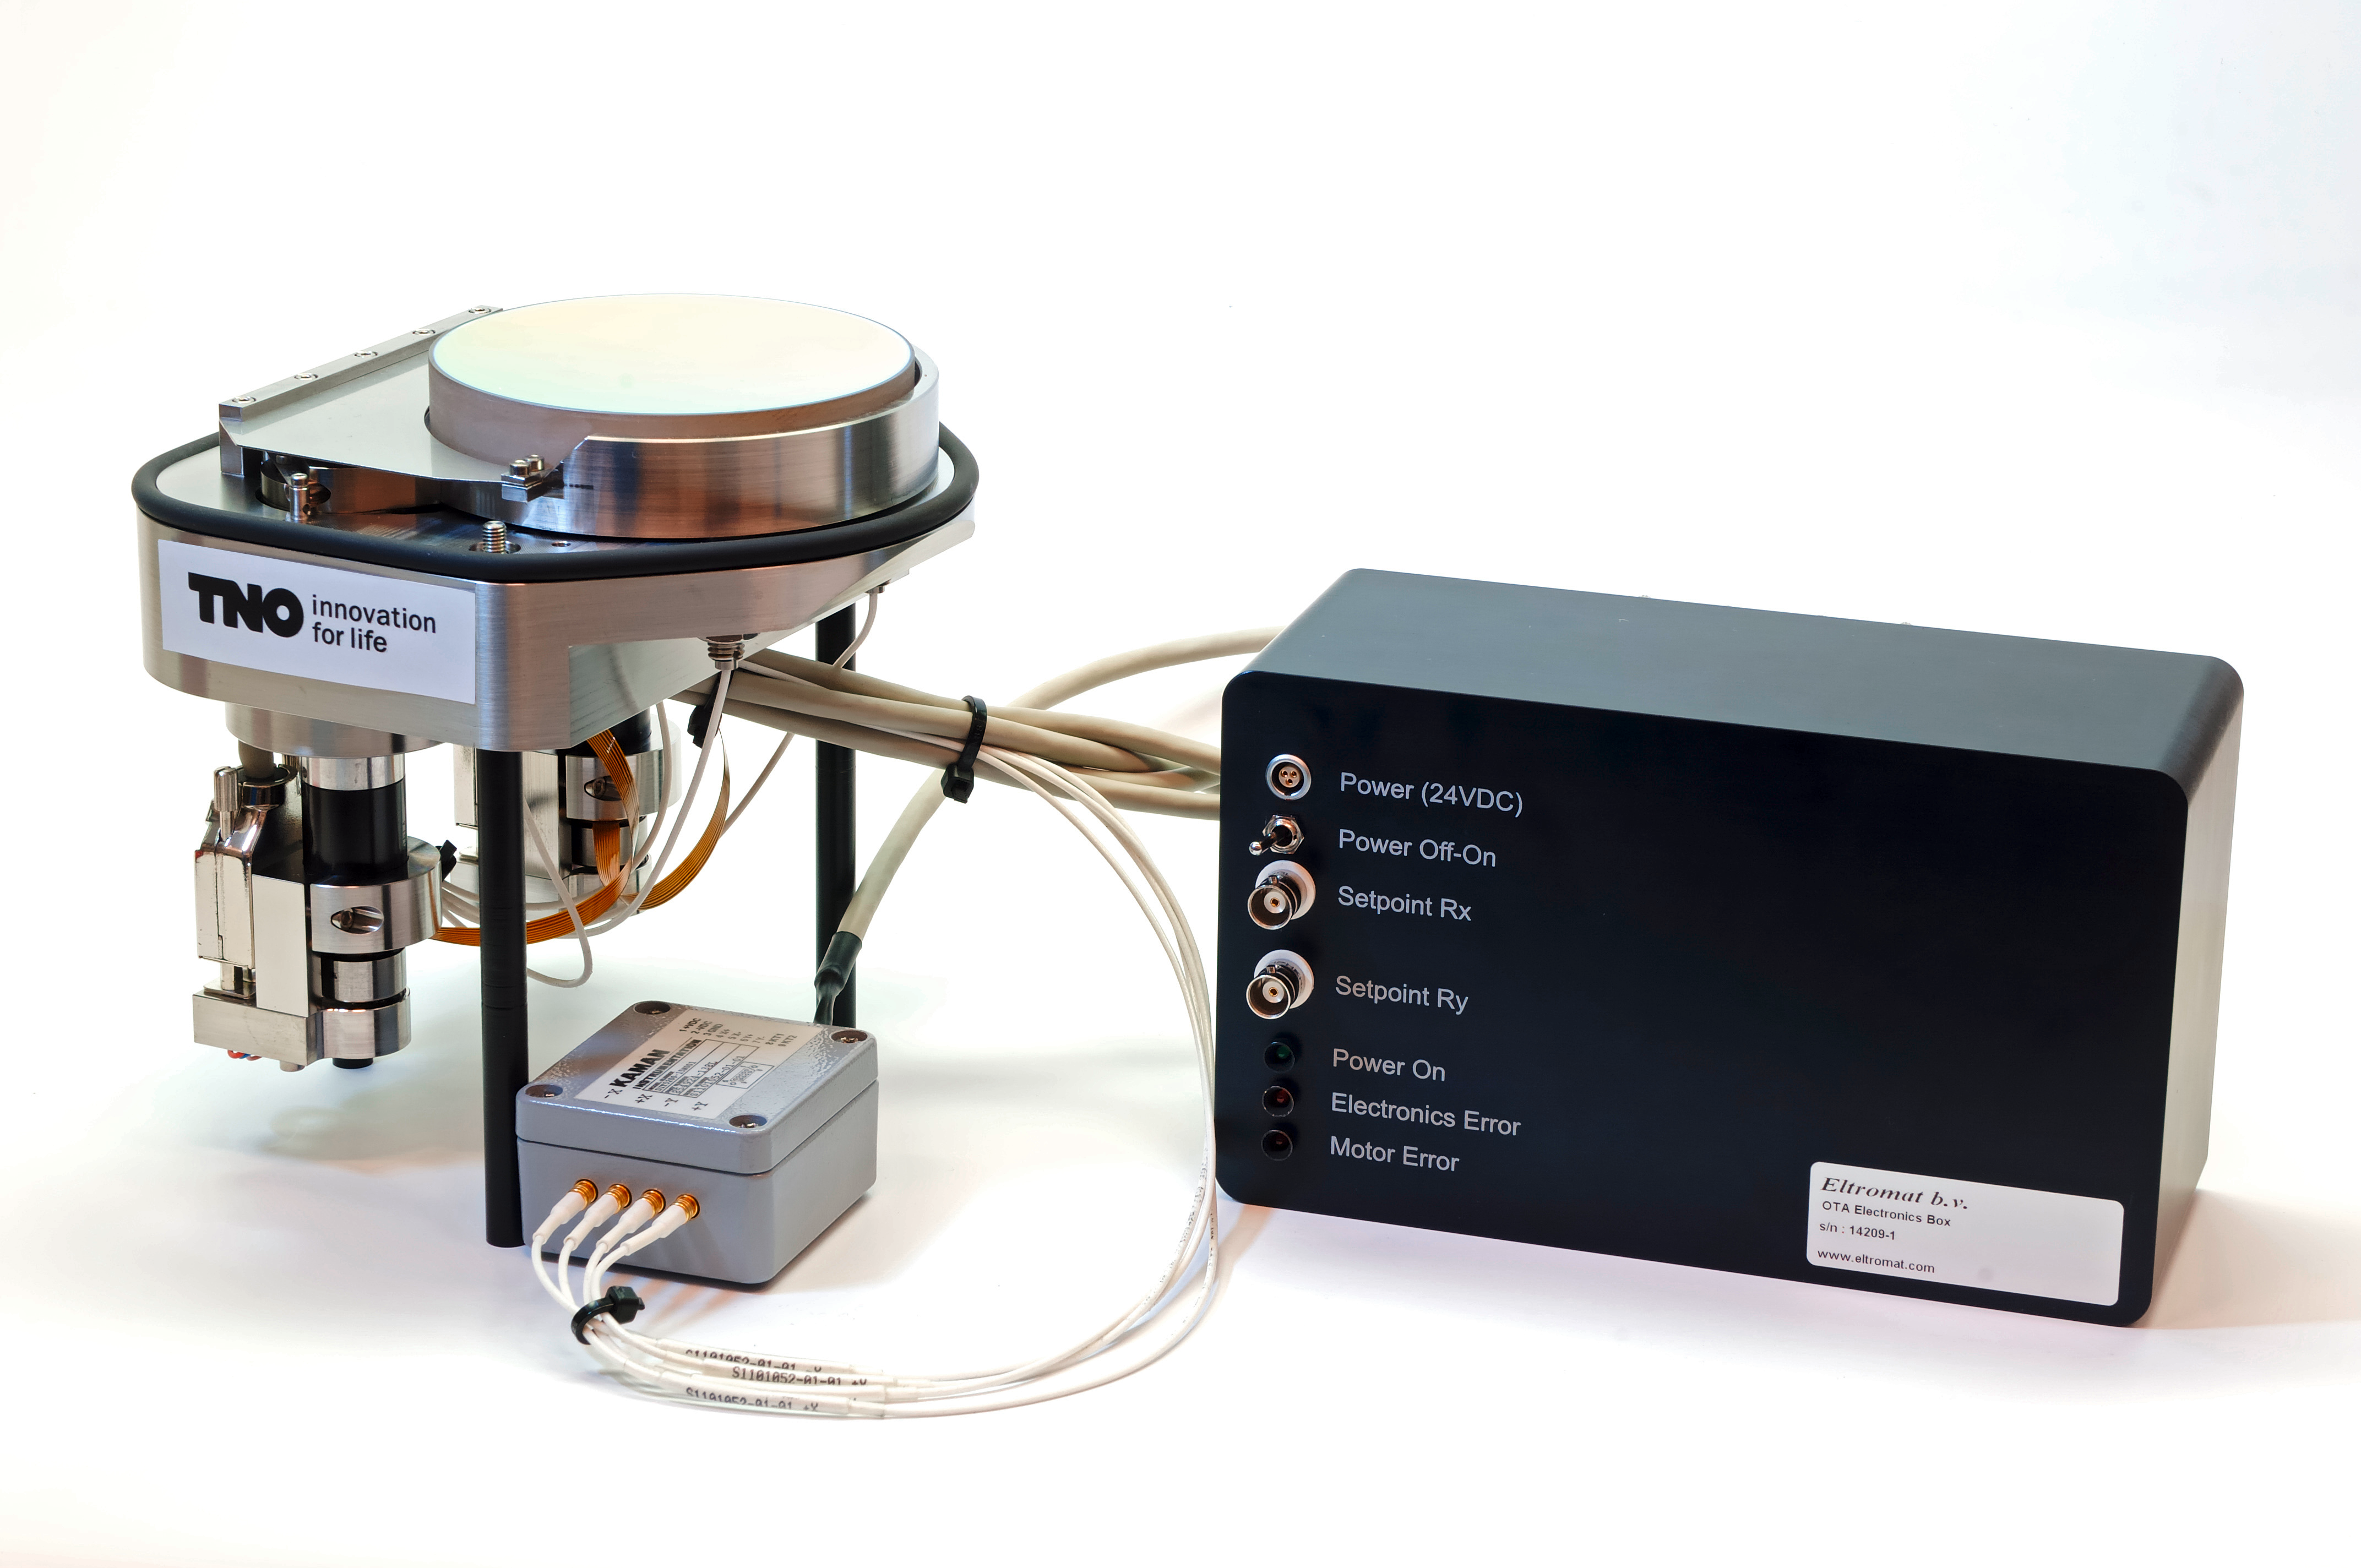

VLT 4LGSF OTA field selector mechanism

VLT 4LGSF OTA Field Selector Mechanism One of the critical elements in the Four Laser Guide Star Facility (4LGSF) for the ESO Very Large Telescope (VLT) is the Optical Tube Assembly (OTA), consisting of a stable 20x laser beam expander and an active tip/tilt mirror, the Field Selector Mechanism (FSM). The driving requirement for the FSM is its large stroke of ±6.1 mrad, in combination with less than 1.5 µrad RMS absolute accuracy. The FSM design consists of a Zerodur mirror, bonded to a membrane spring and strut combination to allow only tip and tilt. Two spindle drives actuate the mirror, using a stiffness based transmission to increase resolution. Absolute accuracy is achieved with two differential inductive sensor pairs. A prototype of the FSM is realized to optimize the control configuration and measure its performance. Friction in the spindle drive is overcome by creating a local velocity control loop between the spindle drives and the shaft encoders. Accuracy is achieved by using a cascaded low bandwidth control loop with feedback from the inductive sensors.

Credit: F. Kamphues/TNO/ESO